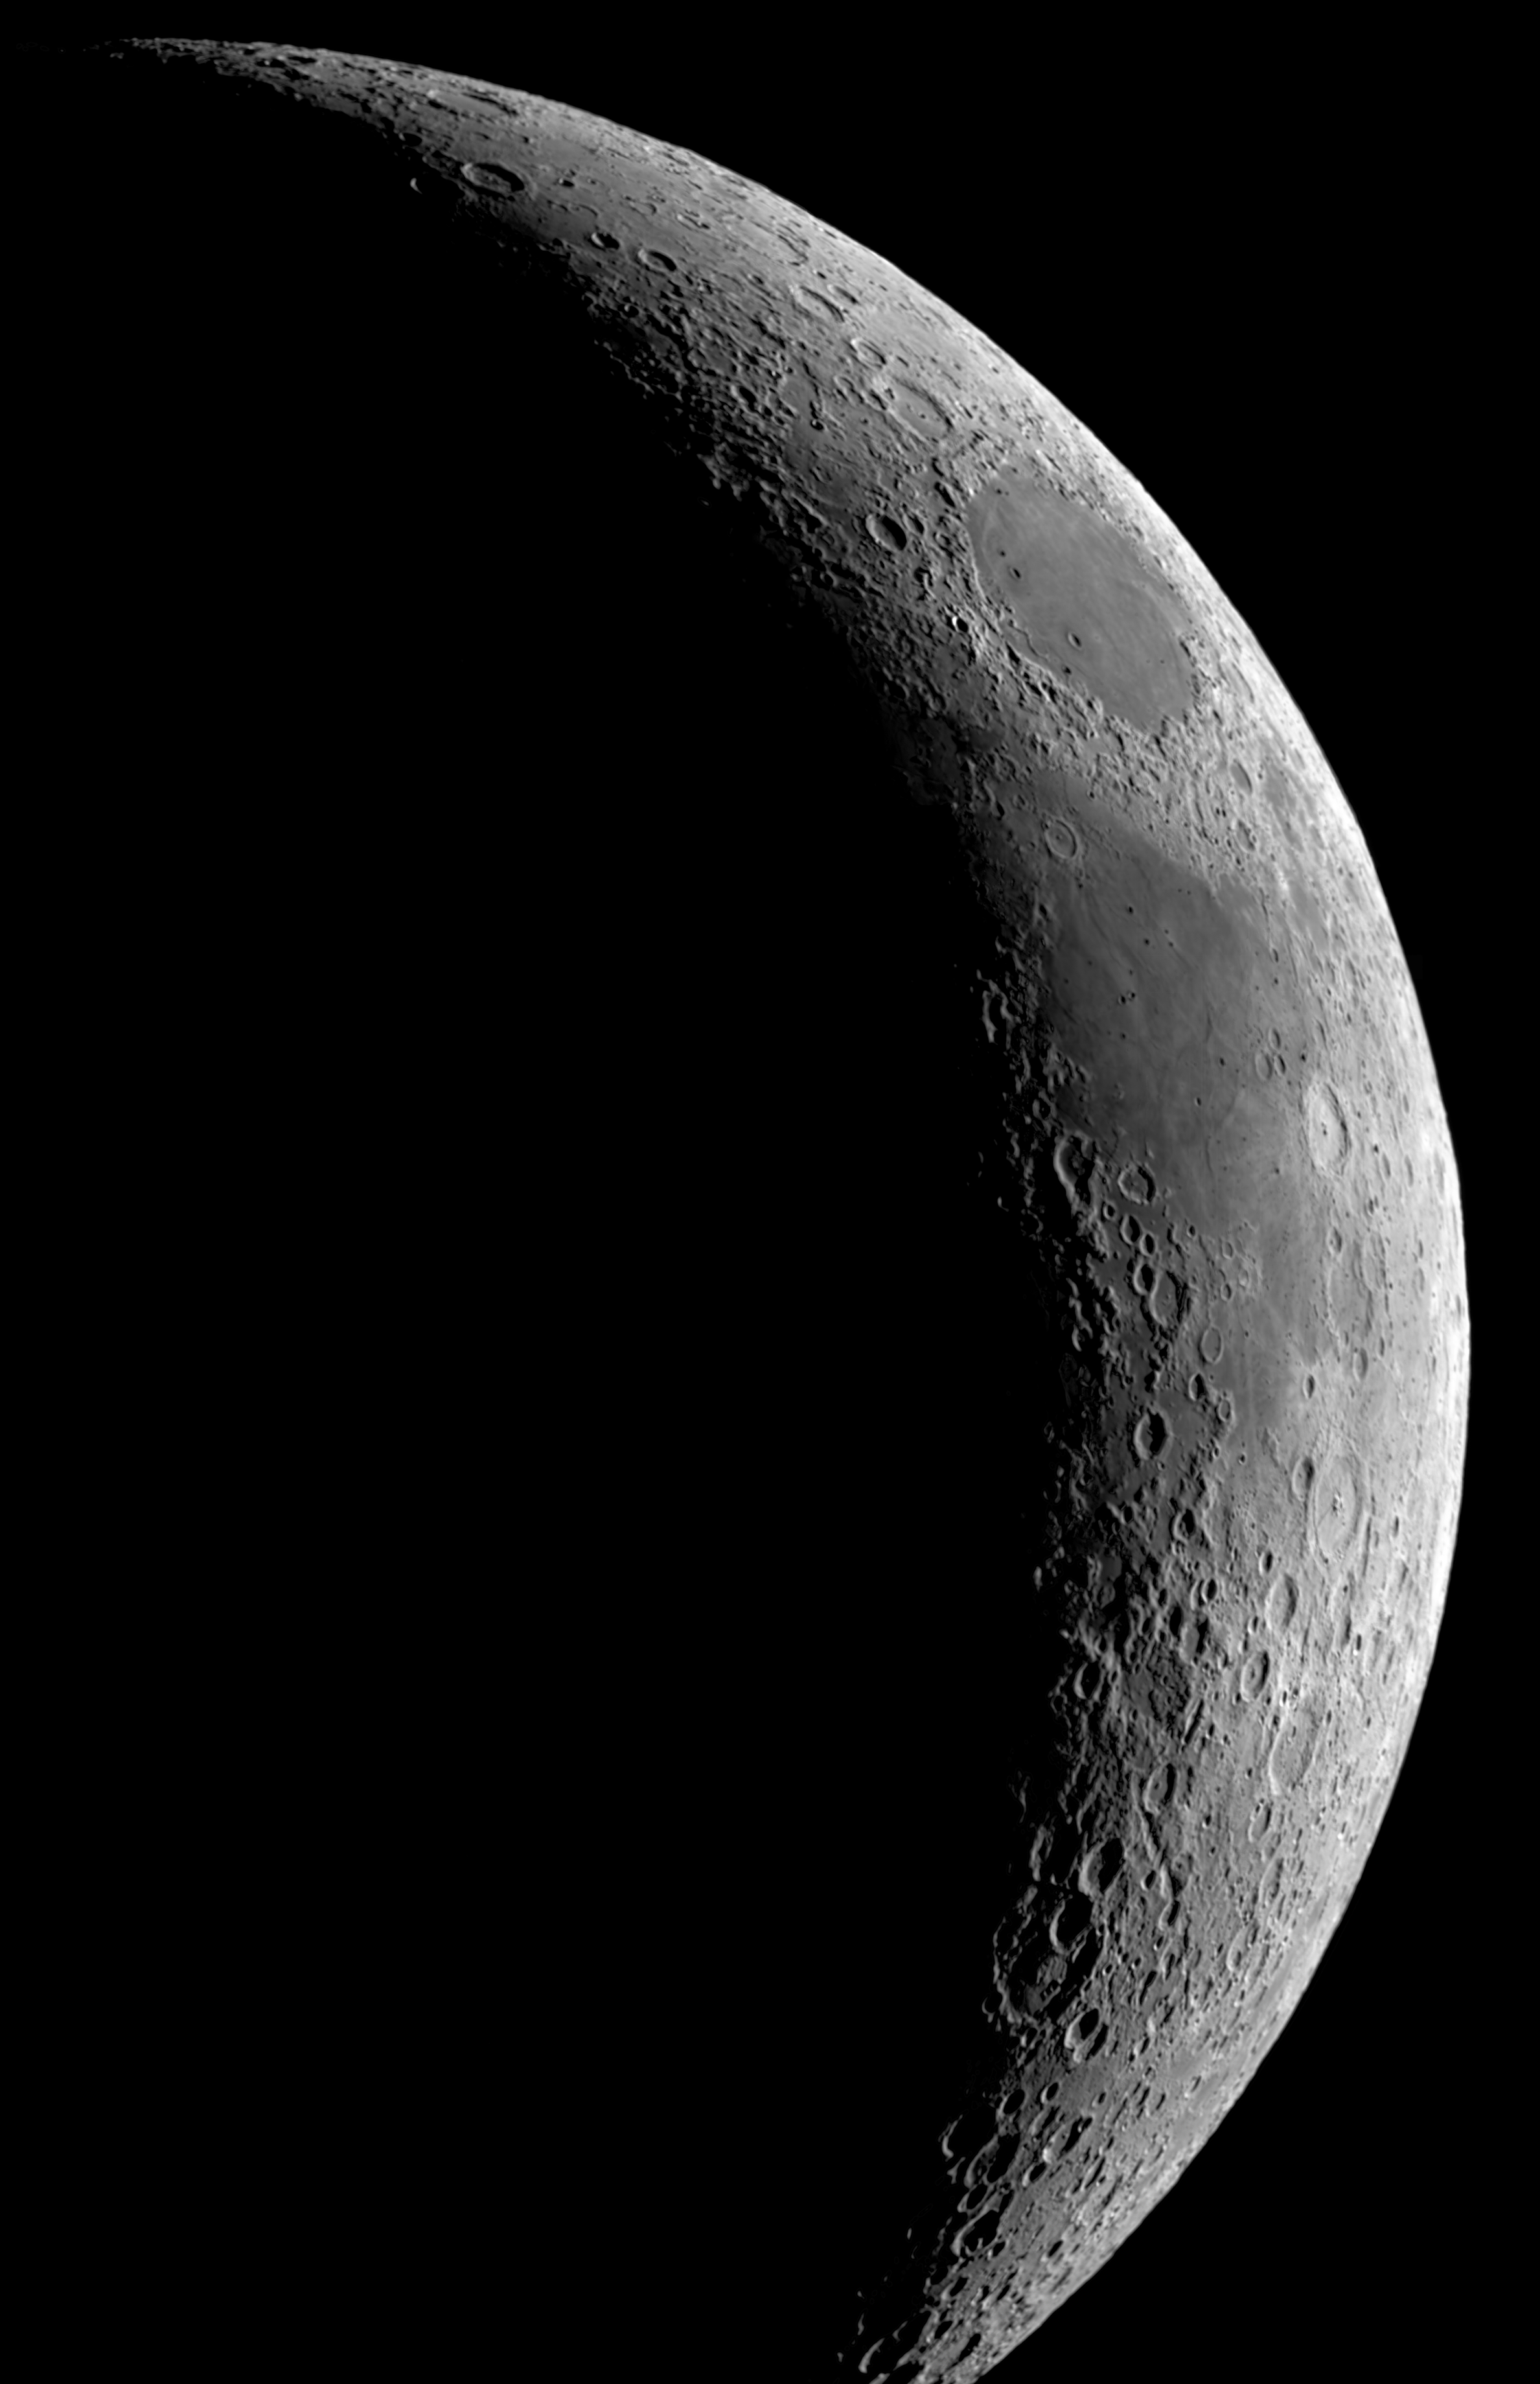

Hidden treasure on our doorstep

The MPG/ESO 2.2-metre telescope at La Silla in Chile is a powerful instrument that can capture distant celestial objects, but it has been used here to image a heavenly body that is much closer to home: the Moon. The data used for this image were selected by Andy Strappazzon from Belgium, who participated in ESO’s Hidden Treasures 2010 astrophotography competition. Andy’s composition of the Moon was the fourth highest ranked entry in the competition.

This image of the crescent Moon shows sunlight skimming across the heavily pocked surface, filling its craters with shadows. This is a fairly flat region of the Moon, but elsewhere, high mountains can be found, with some peaks reaching about 5000 metres. When backlit by the Sun, these mountains cast long shadows on the lunar surface. In the 1600s, Galileo Galilei used these long shadows to determine the height of the peaks.

At the Moon’s poles (not seen in this picture), some craters are permanently shadowed and the floors of some may have not seen sunlight for billions of years. Scientists had long suspected that these dark and constantly cold regions of the Moon could harbour water ice, but it wasn’t until late 2009 that evidence for this was found.

In a NASA mission called LCROSS (Lunar Crater Observation and Sensing Satellite), a spent rocket booster was sent on a one-way collision course to the Moon’s south pole, while the remaining part of the spacecraft hunted for evidence of water in the ejected debris. The mission was a success and its findings confirmed the presence of water ice within these dark craters. The finding has important implications for the future of human exploration of the Moon and elsewhere in the Solar System.

This view of the Moon was taken through a narrowband red filter (H-alpha). The height of the image is about 30 arcminutes.

This image was processed by ESO using the observational data found by Andy Strappazzon (Belgium) [1], who participated in ESO’s Hidden Treasures 2010 astrophotography competition [2], organised by ESO in October–November 2010, for everyone who enjoys making beautiful images of the night sky using astronomical data obtained with professional telescopes.

Notes

[1] Andy searched through ESO’s archive and identified datasets that he used to compose his image of the Moon, which was the fourth highest ranked entry in the competition, out of almost 100 entries. His original work can be seen here.

[2] ESO’s Hidden Treasures 2010 competition gave amateur astronomers the opportunity to search through ESO’s vast archives of astronomical data, hoping to find a well-hidden gem that needed polishing by the entrants. To find out more about Hidden Treasures, visit http://www.eso.org/public/outreach/hiddentreasures/.

Credit: ESO and Andy Strappazzon